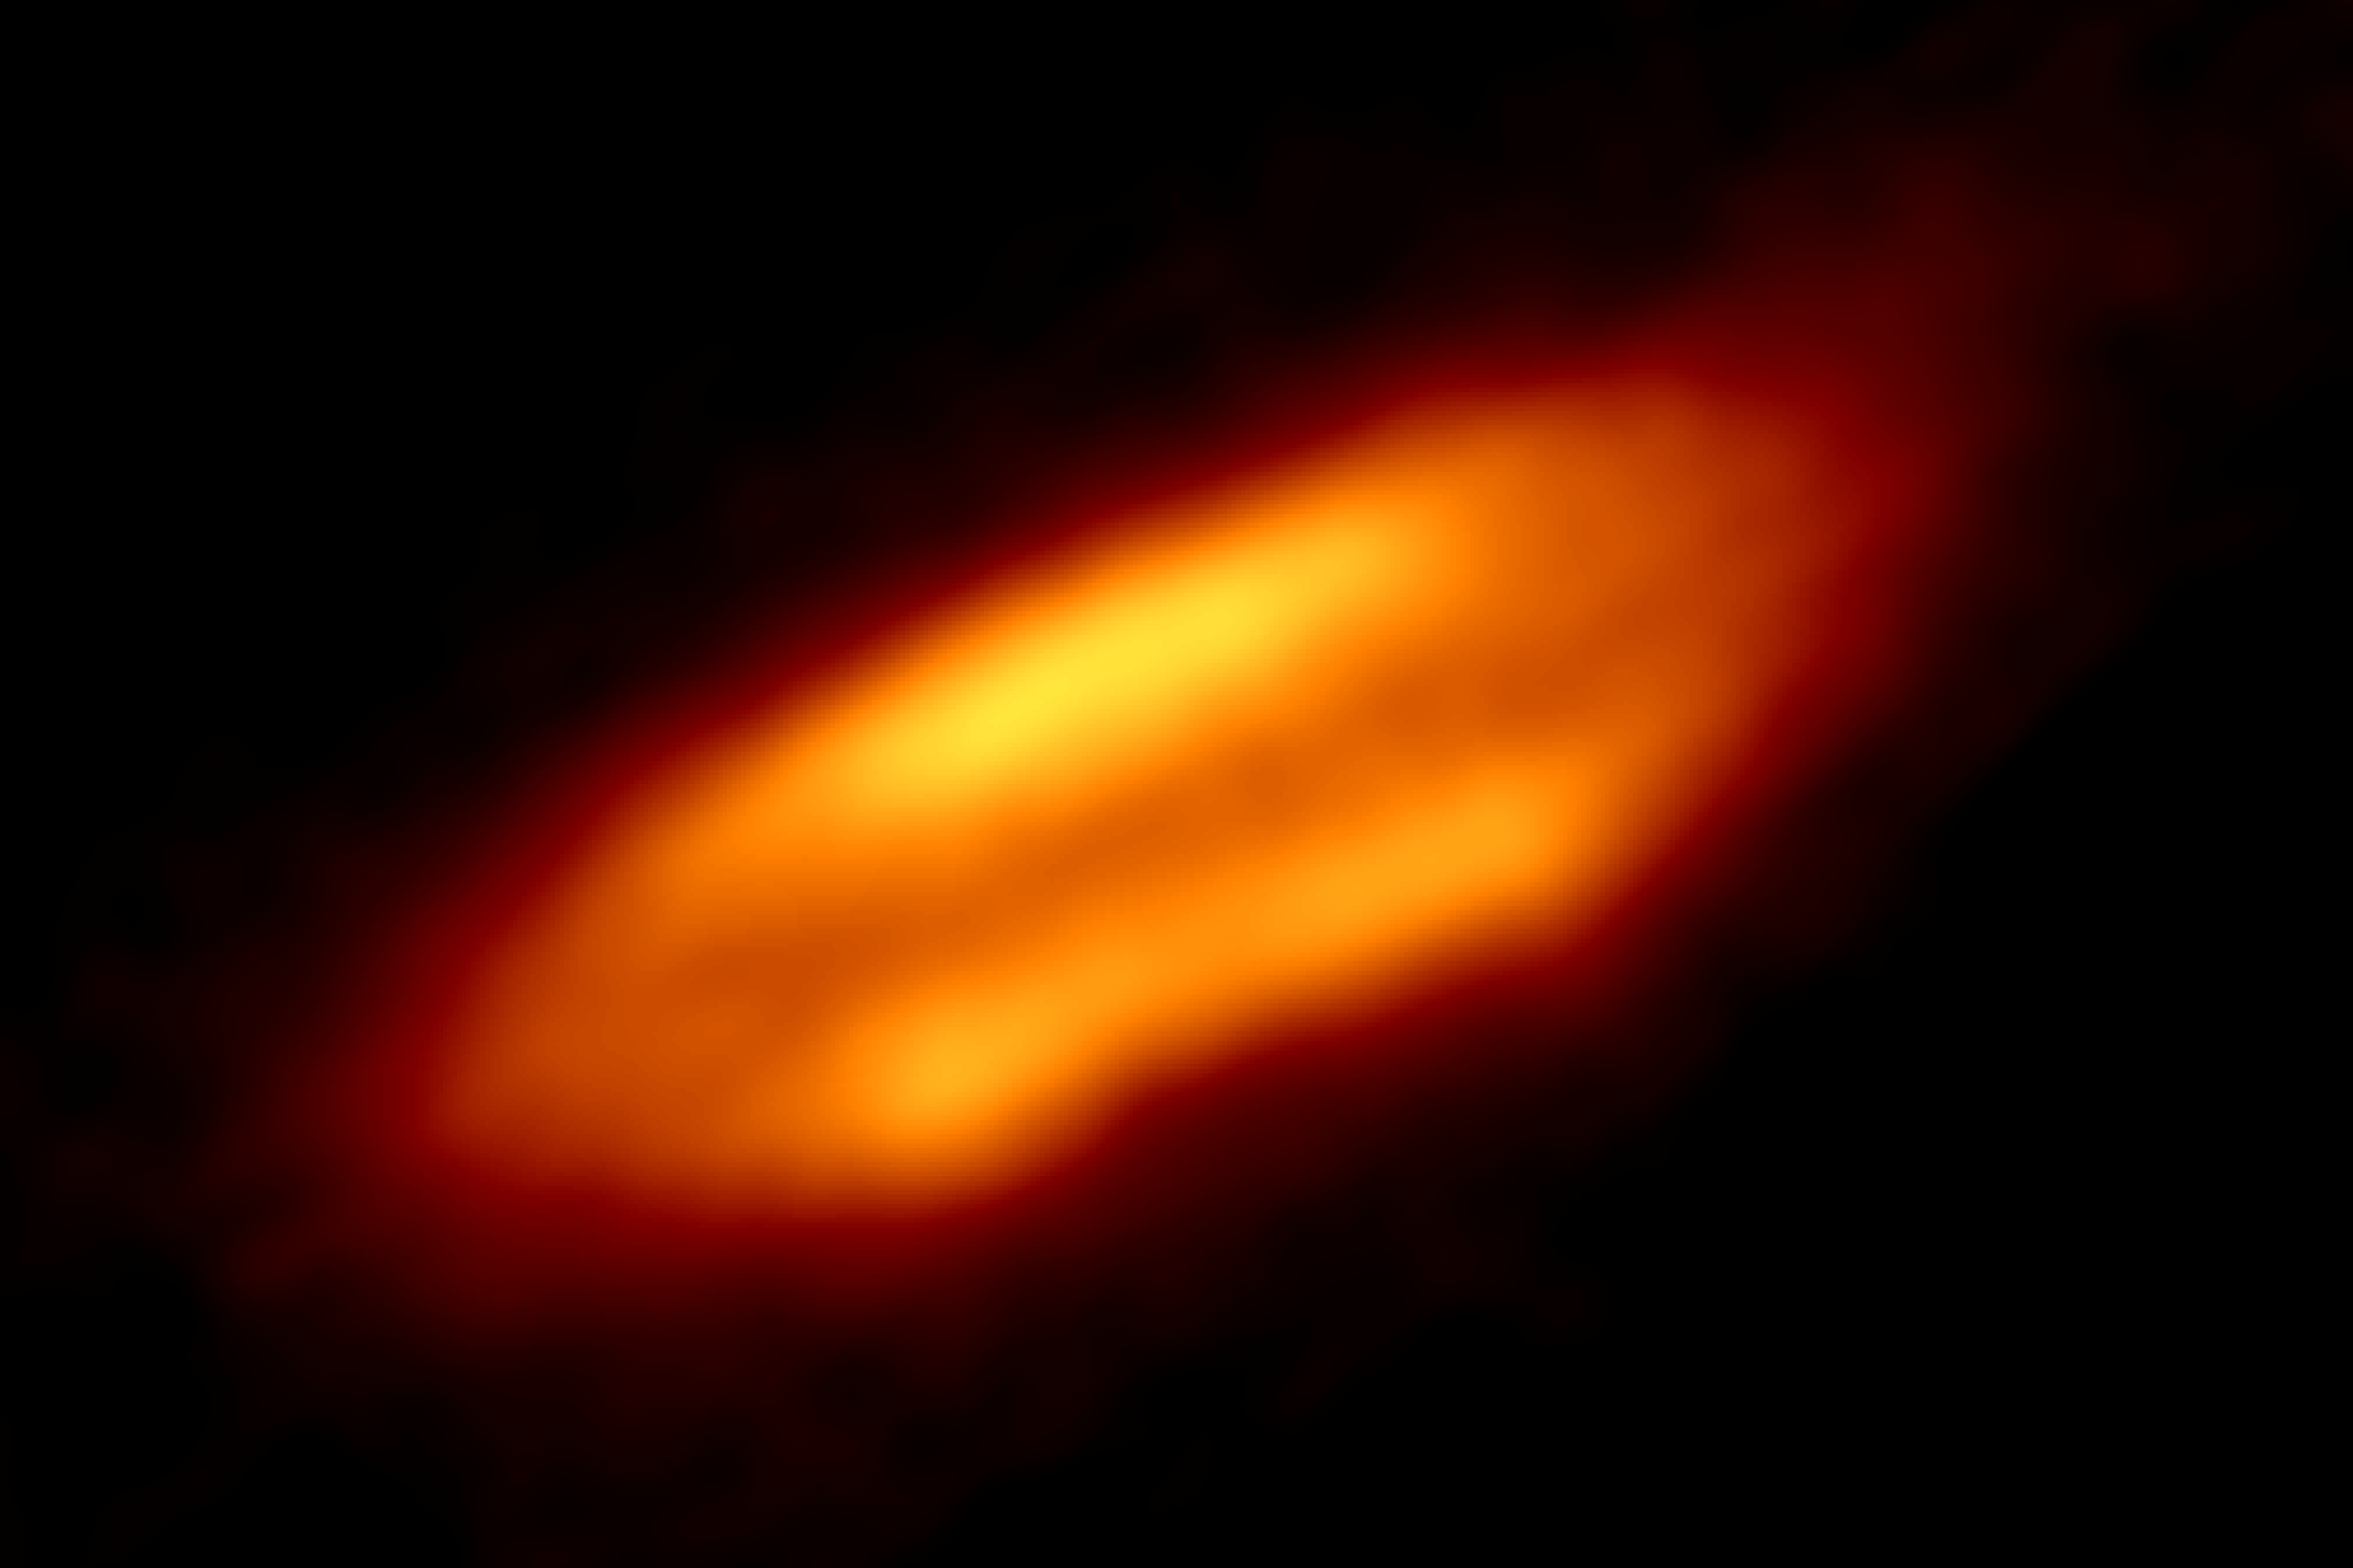

Feeding a Baby Star with a Dusty Hamburger

This intriguing image may look like a collection of coloured blobs, but it is actually a high-resolution snapshot of a newborn star enshrouded in dust. Just 1300 light-years away in the Orion Nebula, the star, named HH 212, is remarkably young. The average lifespan of such a low-mass star is around 100 billion years, but this star is only 40 000 years old — truly an infant in stellar terms.

In the cores of the vast molecular clouds in star formation regions, an ongoing battle rages; gravity versus the pressure of gas and dust. If gravity wins, it forces the gas and dust to collapse into a hot dense core that eventually ignites — forming a protostar. All the leftover gas and dust form a spinning disc around this baby star, and in many star systems they eventually coalesce to make planets. Such very young protostellar discs have been hard to image because of their relatively small size, but now the exceedingly high resolution of the Atacama Large Millimeter/submillimeter Array (ALMA) makes it possible to understand the intricate details of star and planet formation.

A closer look at HH 212 reveals a prominent, cool, dark dust lane running through the disc, sandwiched between two brighter regions that are heated by the protostar. The result resembles a cosmic “hamburger”. This is the very first time astronomers have spotted such a dust lane in the earliest phases of star formation, and so it may provide clues as to how planetary systems are born.

Credit: ALMA (ESO/NAOJ/NRAO)/ Lee et al.